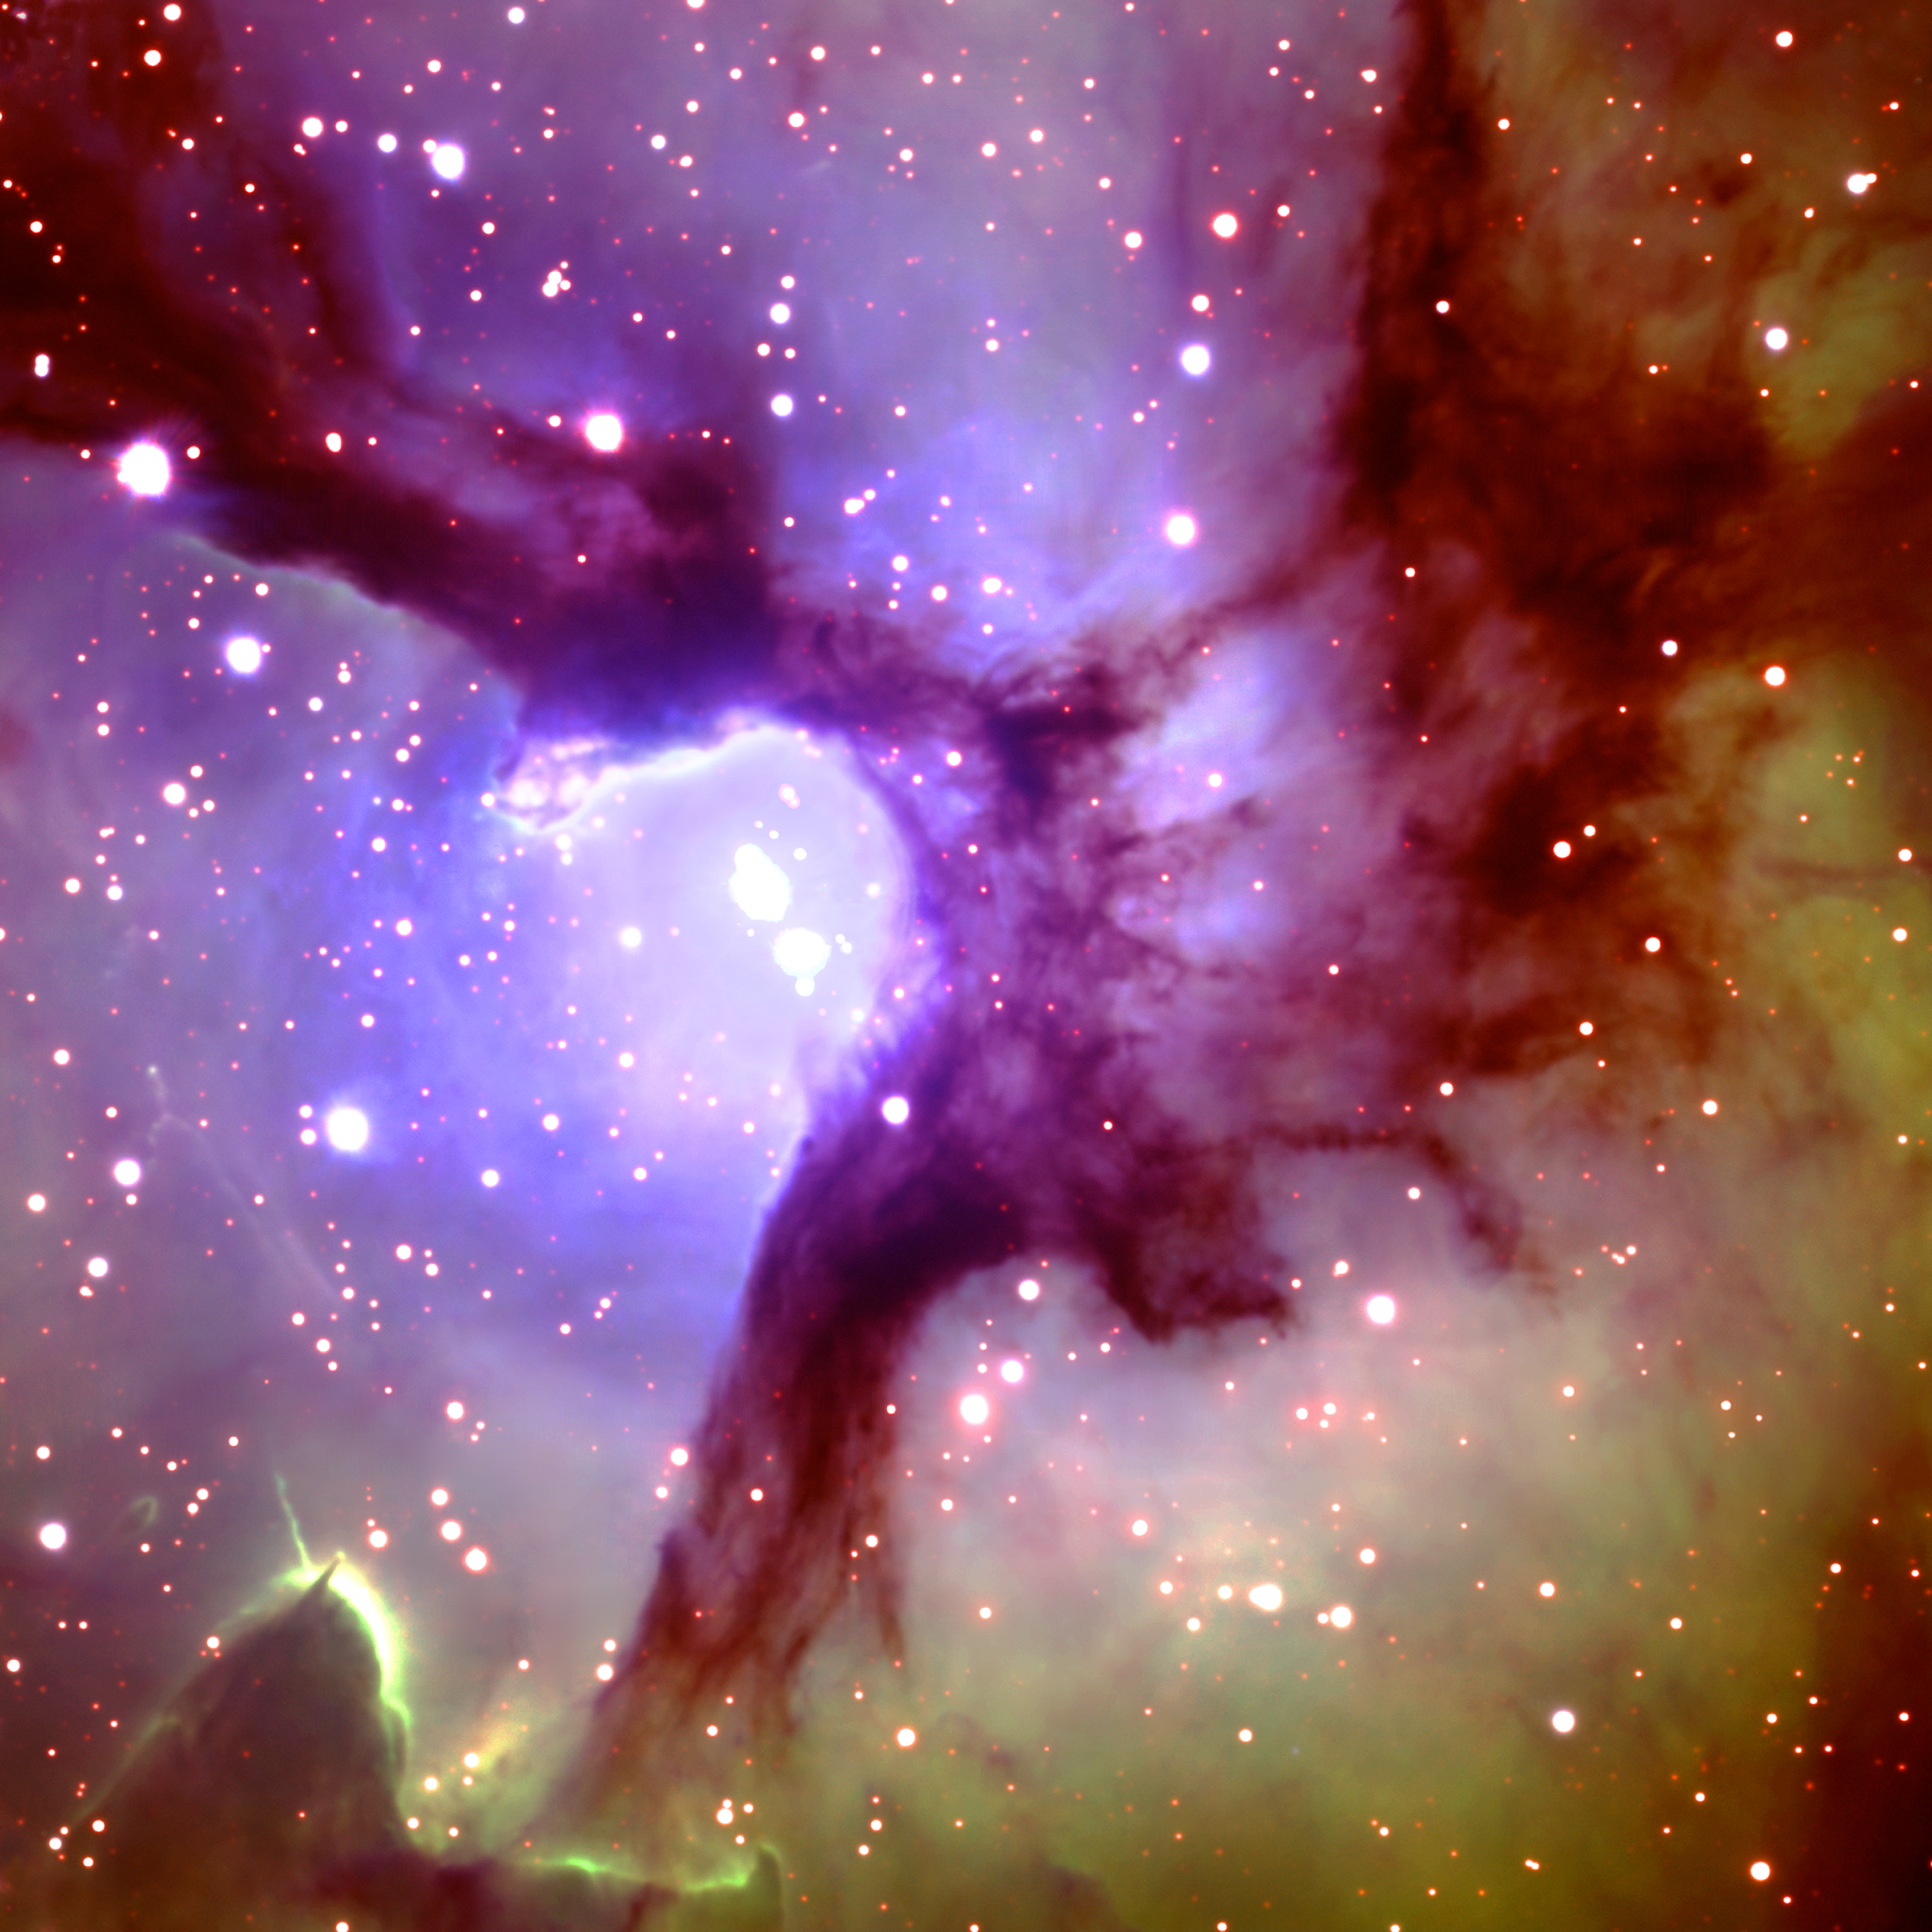

Trifid Nebula (M20)

Central region of the Trifid Nebula (M20 in the Messier Catalogue) taken by the Gemini North 8-meter Telescope on Mauna Kea on the Big Island of Hawaii, June 5, 2002. Located in the constellation of Sagittarius, the beautiful nebula is a much-photographed, dynamic cloud of gas and dust where stars are being born. One of the massive stars at the nebula's center was born approximately 100,000 years ago. The nebula's distance from the Solar System remains in dispute, but it is generally agreed to be somewhere between 2,200 to 9,000 light years away. See Image Release for details Technical Details: Acquisition Date: June 5-6, 2002 Telescope: Gemini North, Mauna Kea Hawai'i Instrument: GMOS (Gemini Multi-Object Spectrograph) Field of View: ~ 5 x 5 arcminutes FilterColorExposure TimeWavelength RangeImage Quality

Credit: International Gemini Observatory/Ingrid Braul, Southlands Elementary, Vancouver BC